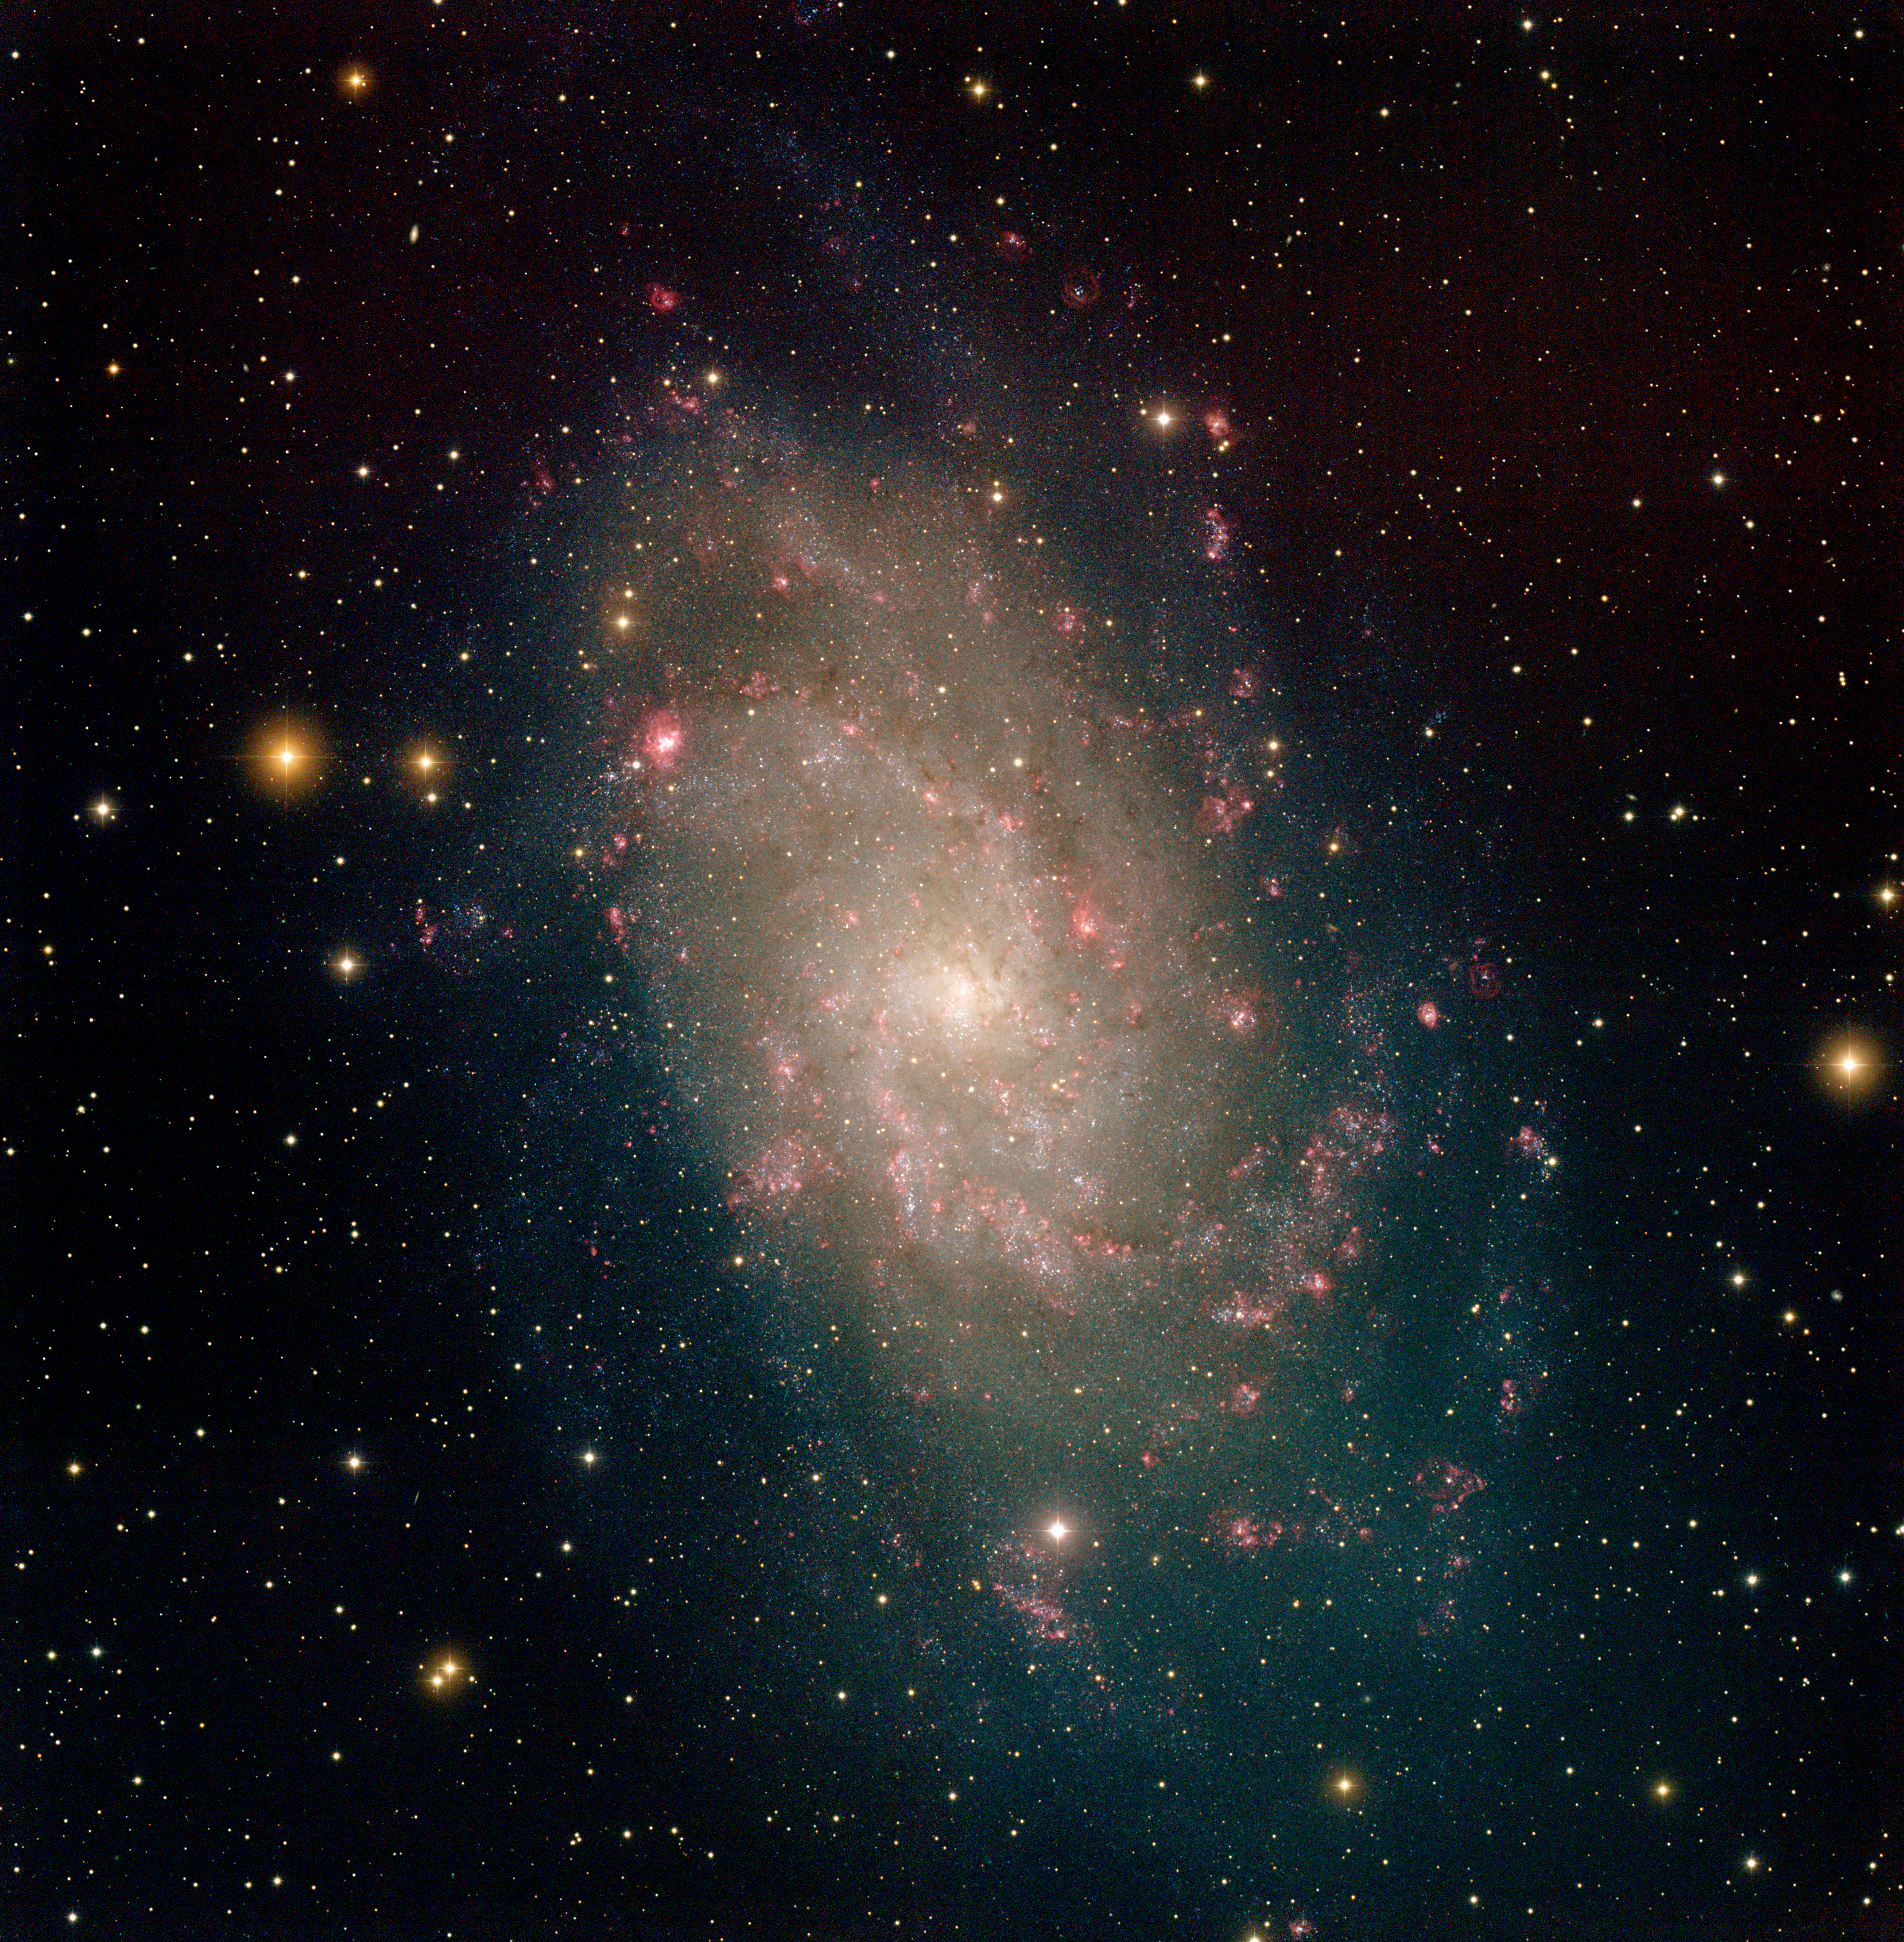

M33, NGC 598

This image of the Triangulum Galaxy was taken at the National Science Foundation's 0.9-meter telescope on Kitt Peak with the NOAO Mosaic CCD camera. Also known as M33, the Triangulum Galaxy is part of the Local Group of galaxies, which includes the Andromeda Galaxy (M31) and our galaxy, the Milky Way. M33 is over thirty thousand light-years across, and more than two million light-years away. The optical data in this image show the many stars within the galaxy as well as reddish star forming regions that are filled with hot hydrogen gas. Hot, massive stars which recently formed in M33 give the galaxy its bluish color. The reddish areas are nebulae in the galaxy in which stars are rapidly forming. The color image was generated by combining images taken through four filters (B, V, I and Hydrogen-alpha). The image is one square degree in field of view, roughly five times the size of the Moon. We also have an image of M33 combined with radio data from the Very Large Array telescope and the Westerbork Synthesis Radio Telescope.

Credit: T.A.Rector (NRAO/AUI/NSF and NOIRLab/NSF/AURA) and M.Hanna (NOIRLab/NSF/AURA)